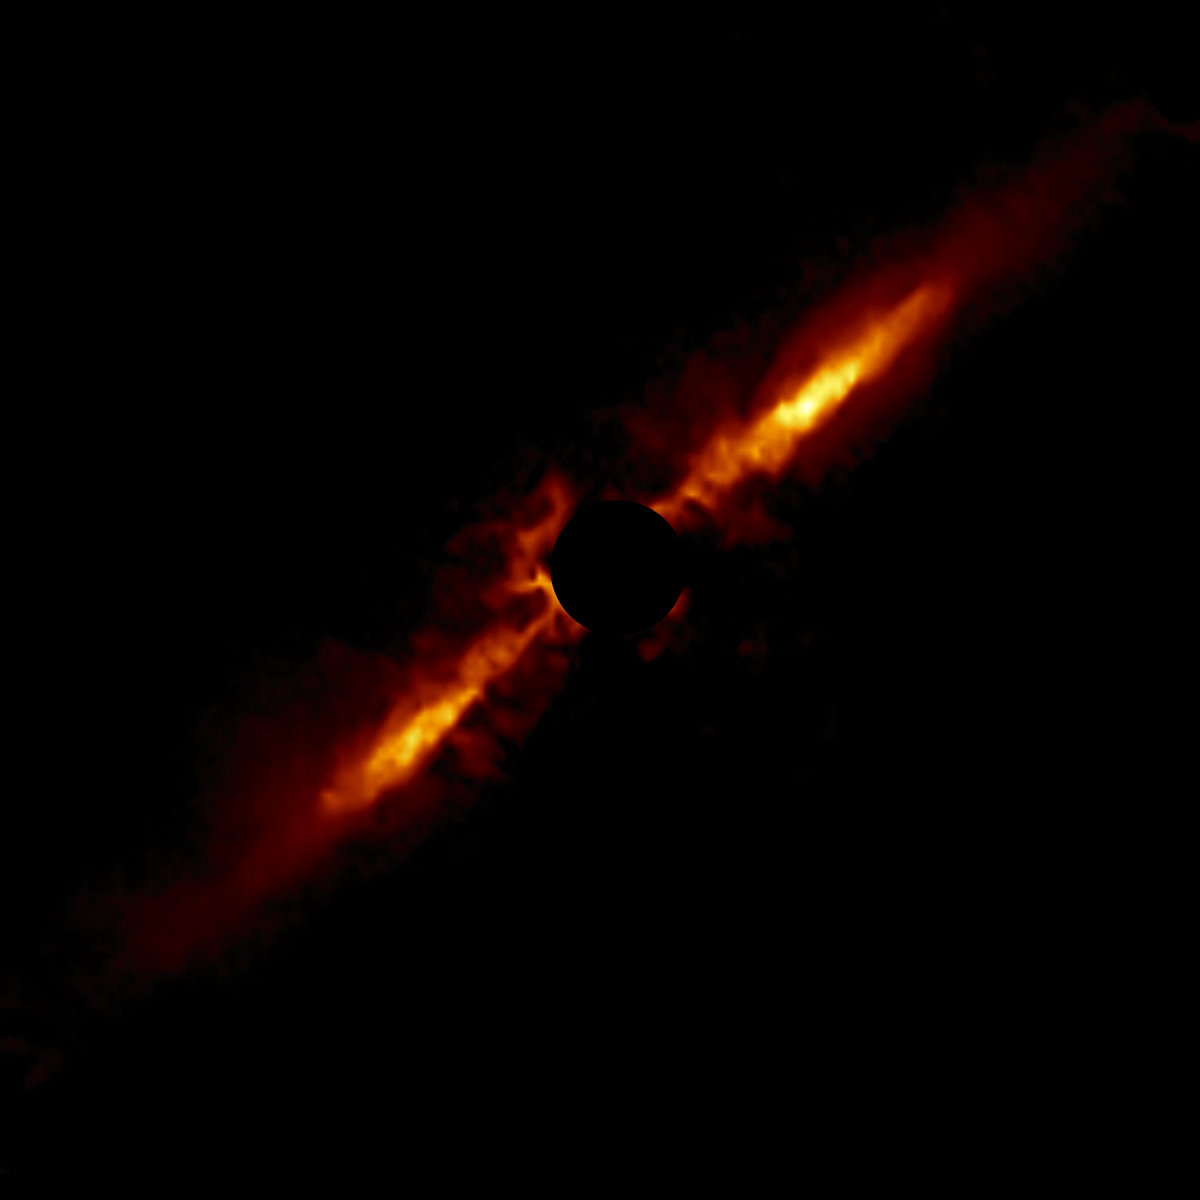

HD 111520

A circumstellar disk around star HD 111520 selected from the larger sample of 26 disks obtained with the Gemini South telescope in Chile using the Gemini Planet Imager (GPI).

Credit: International Gemini Observatory/NOIRLab/NSF/AURA/T. Esposito (UC Berkeley)Image processing: Travis Rector (University of Alaska Anchorage), Mahdi Zamani & Davide de Martin